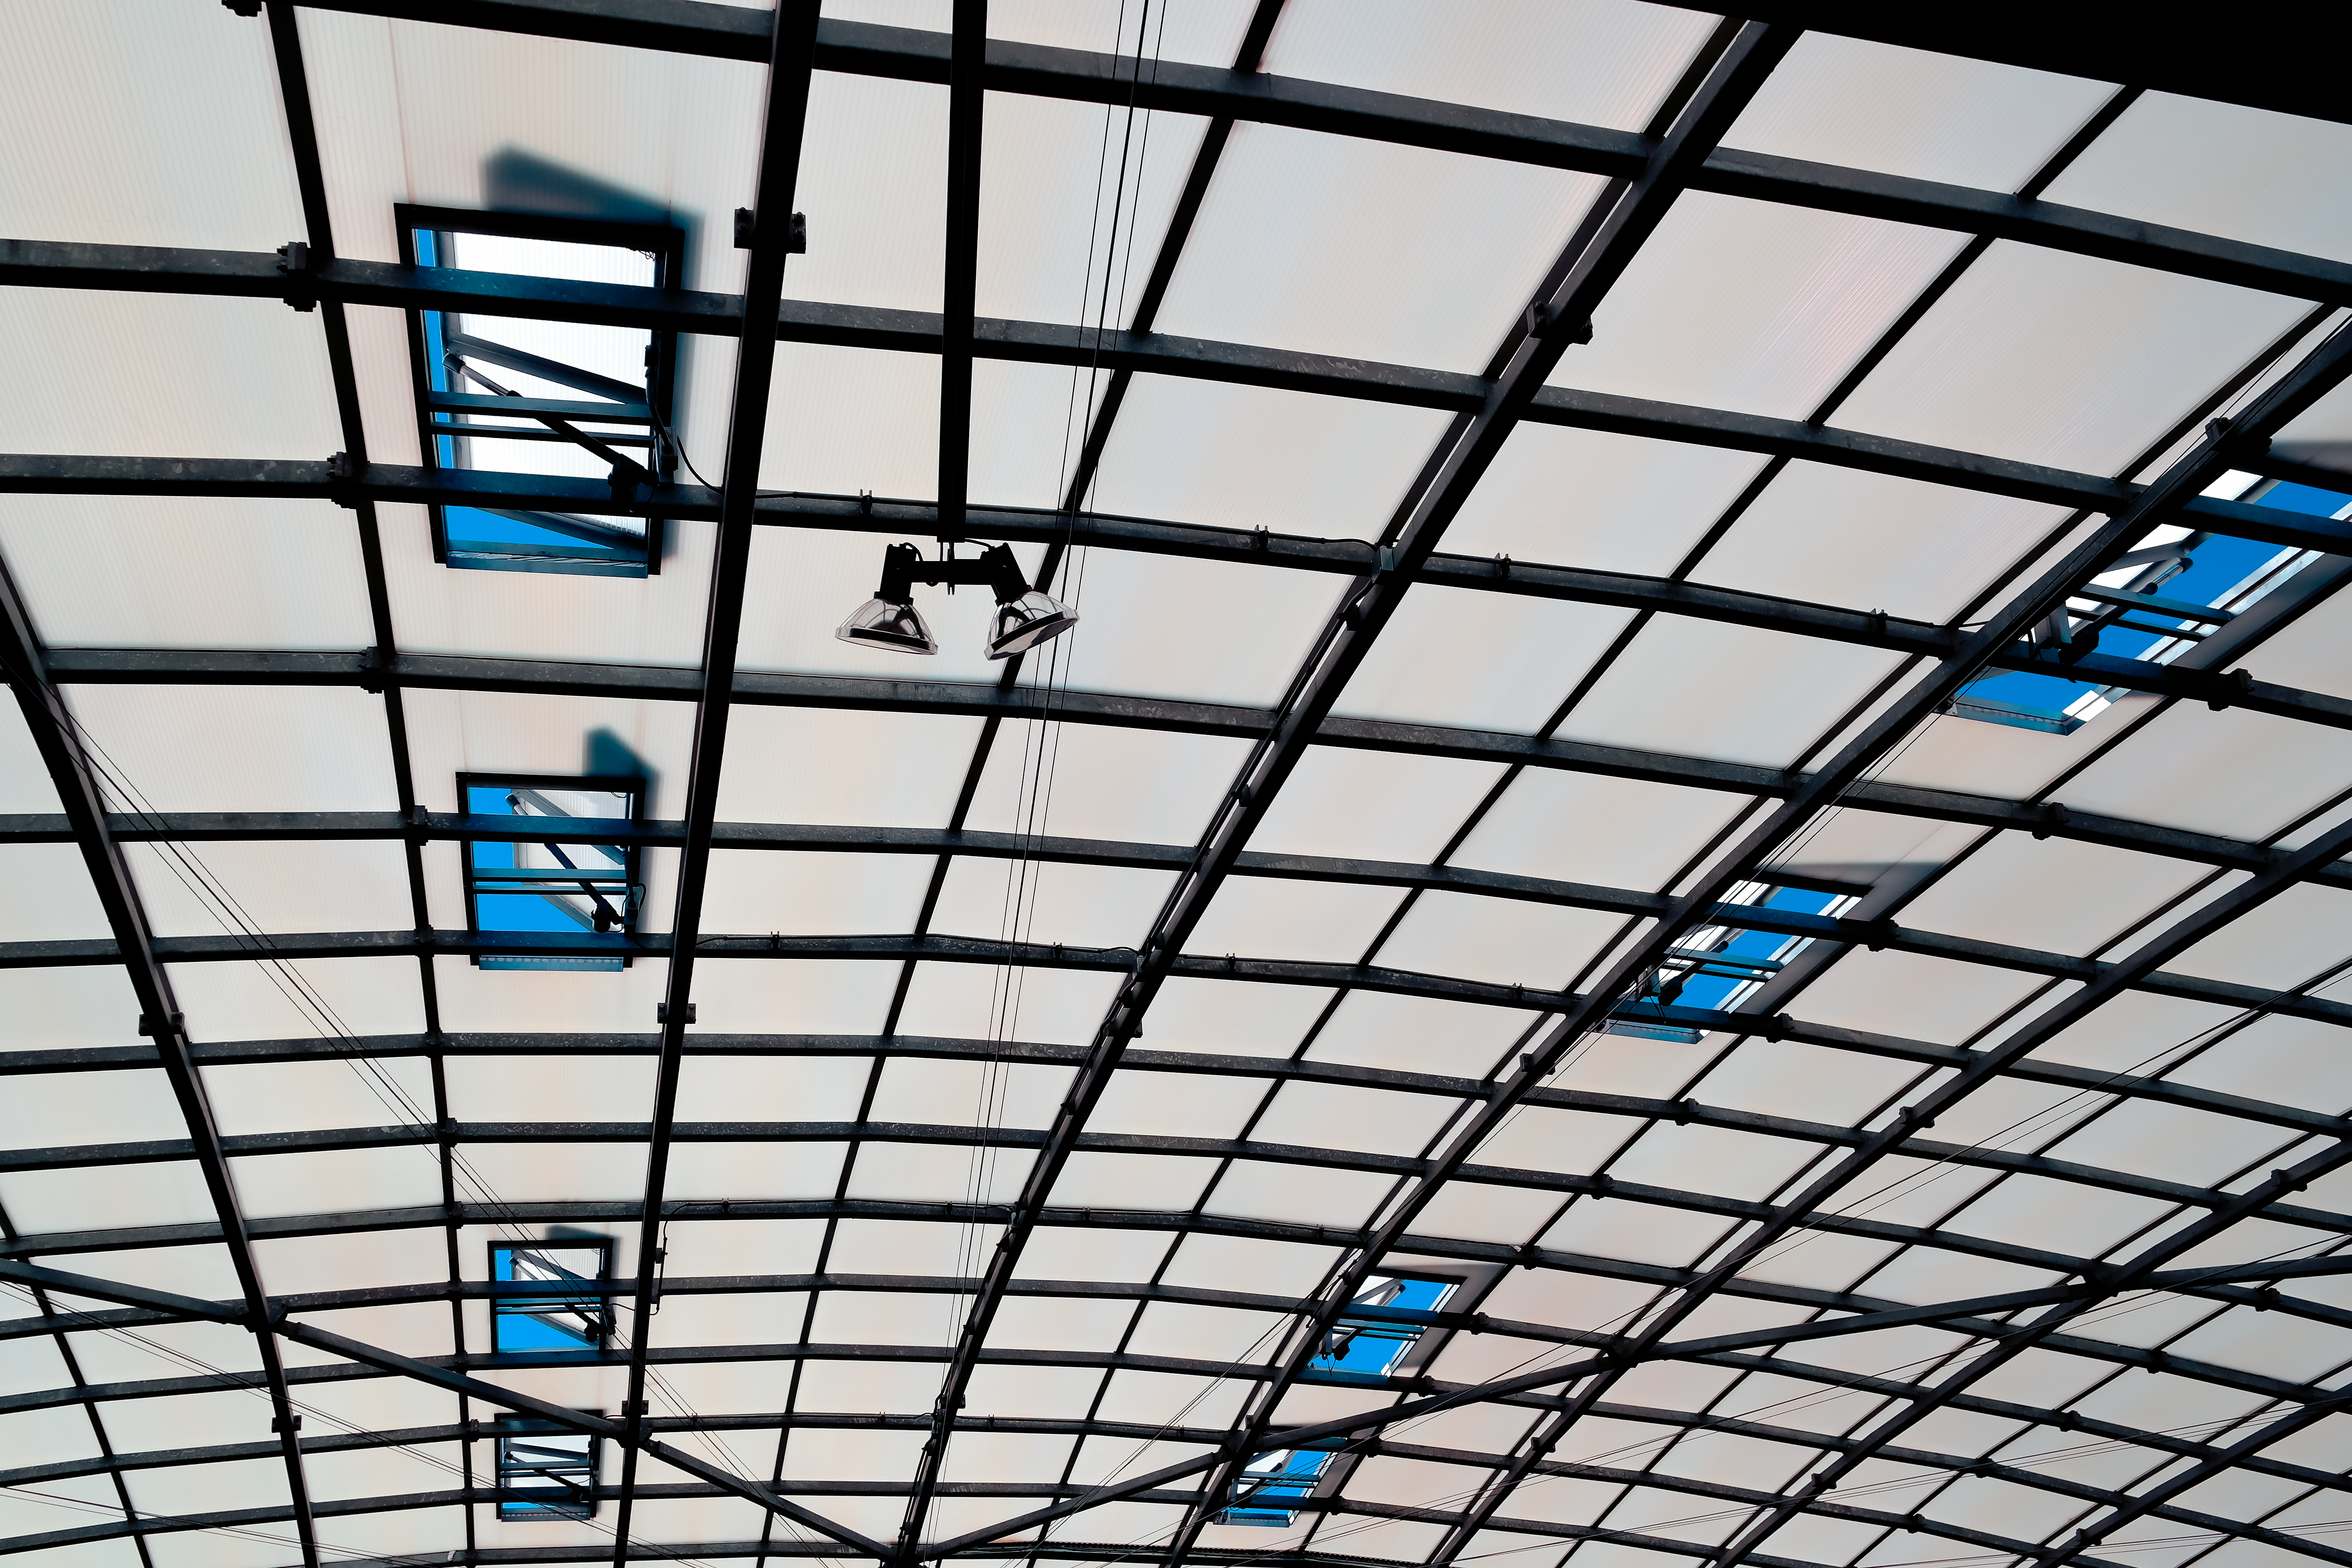

Details of a dome

This unusual image shows a close-up of the roof of the Residencia at the Paranal observatory taken from inside looking up to the dome above the swimming pool.

Credit: A. Tyndall/ESO